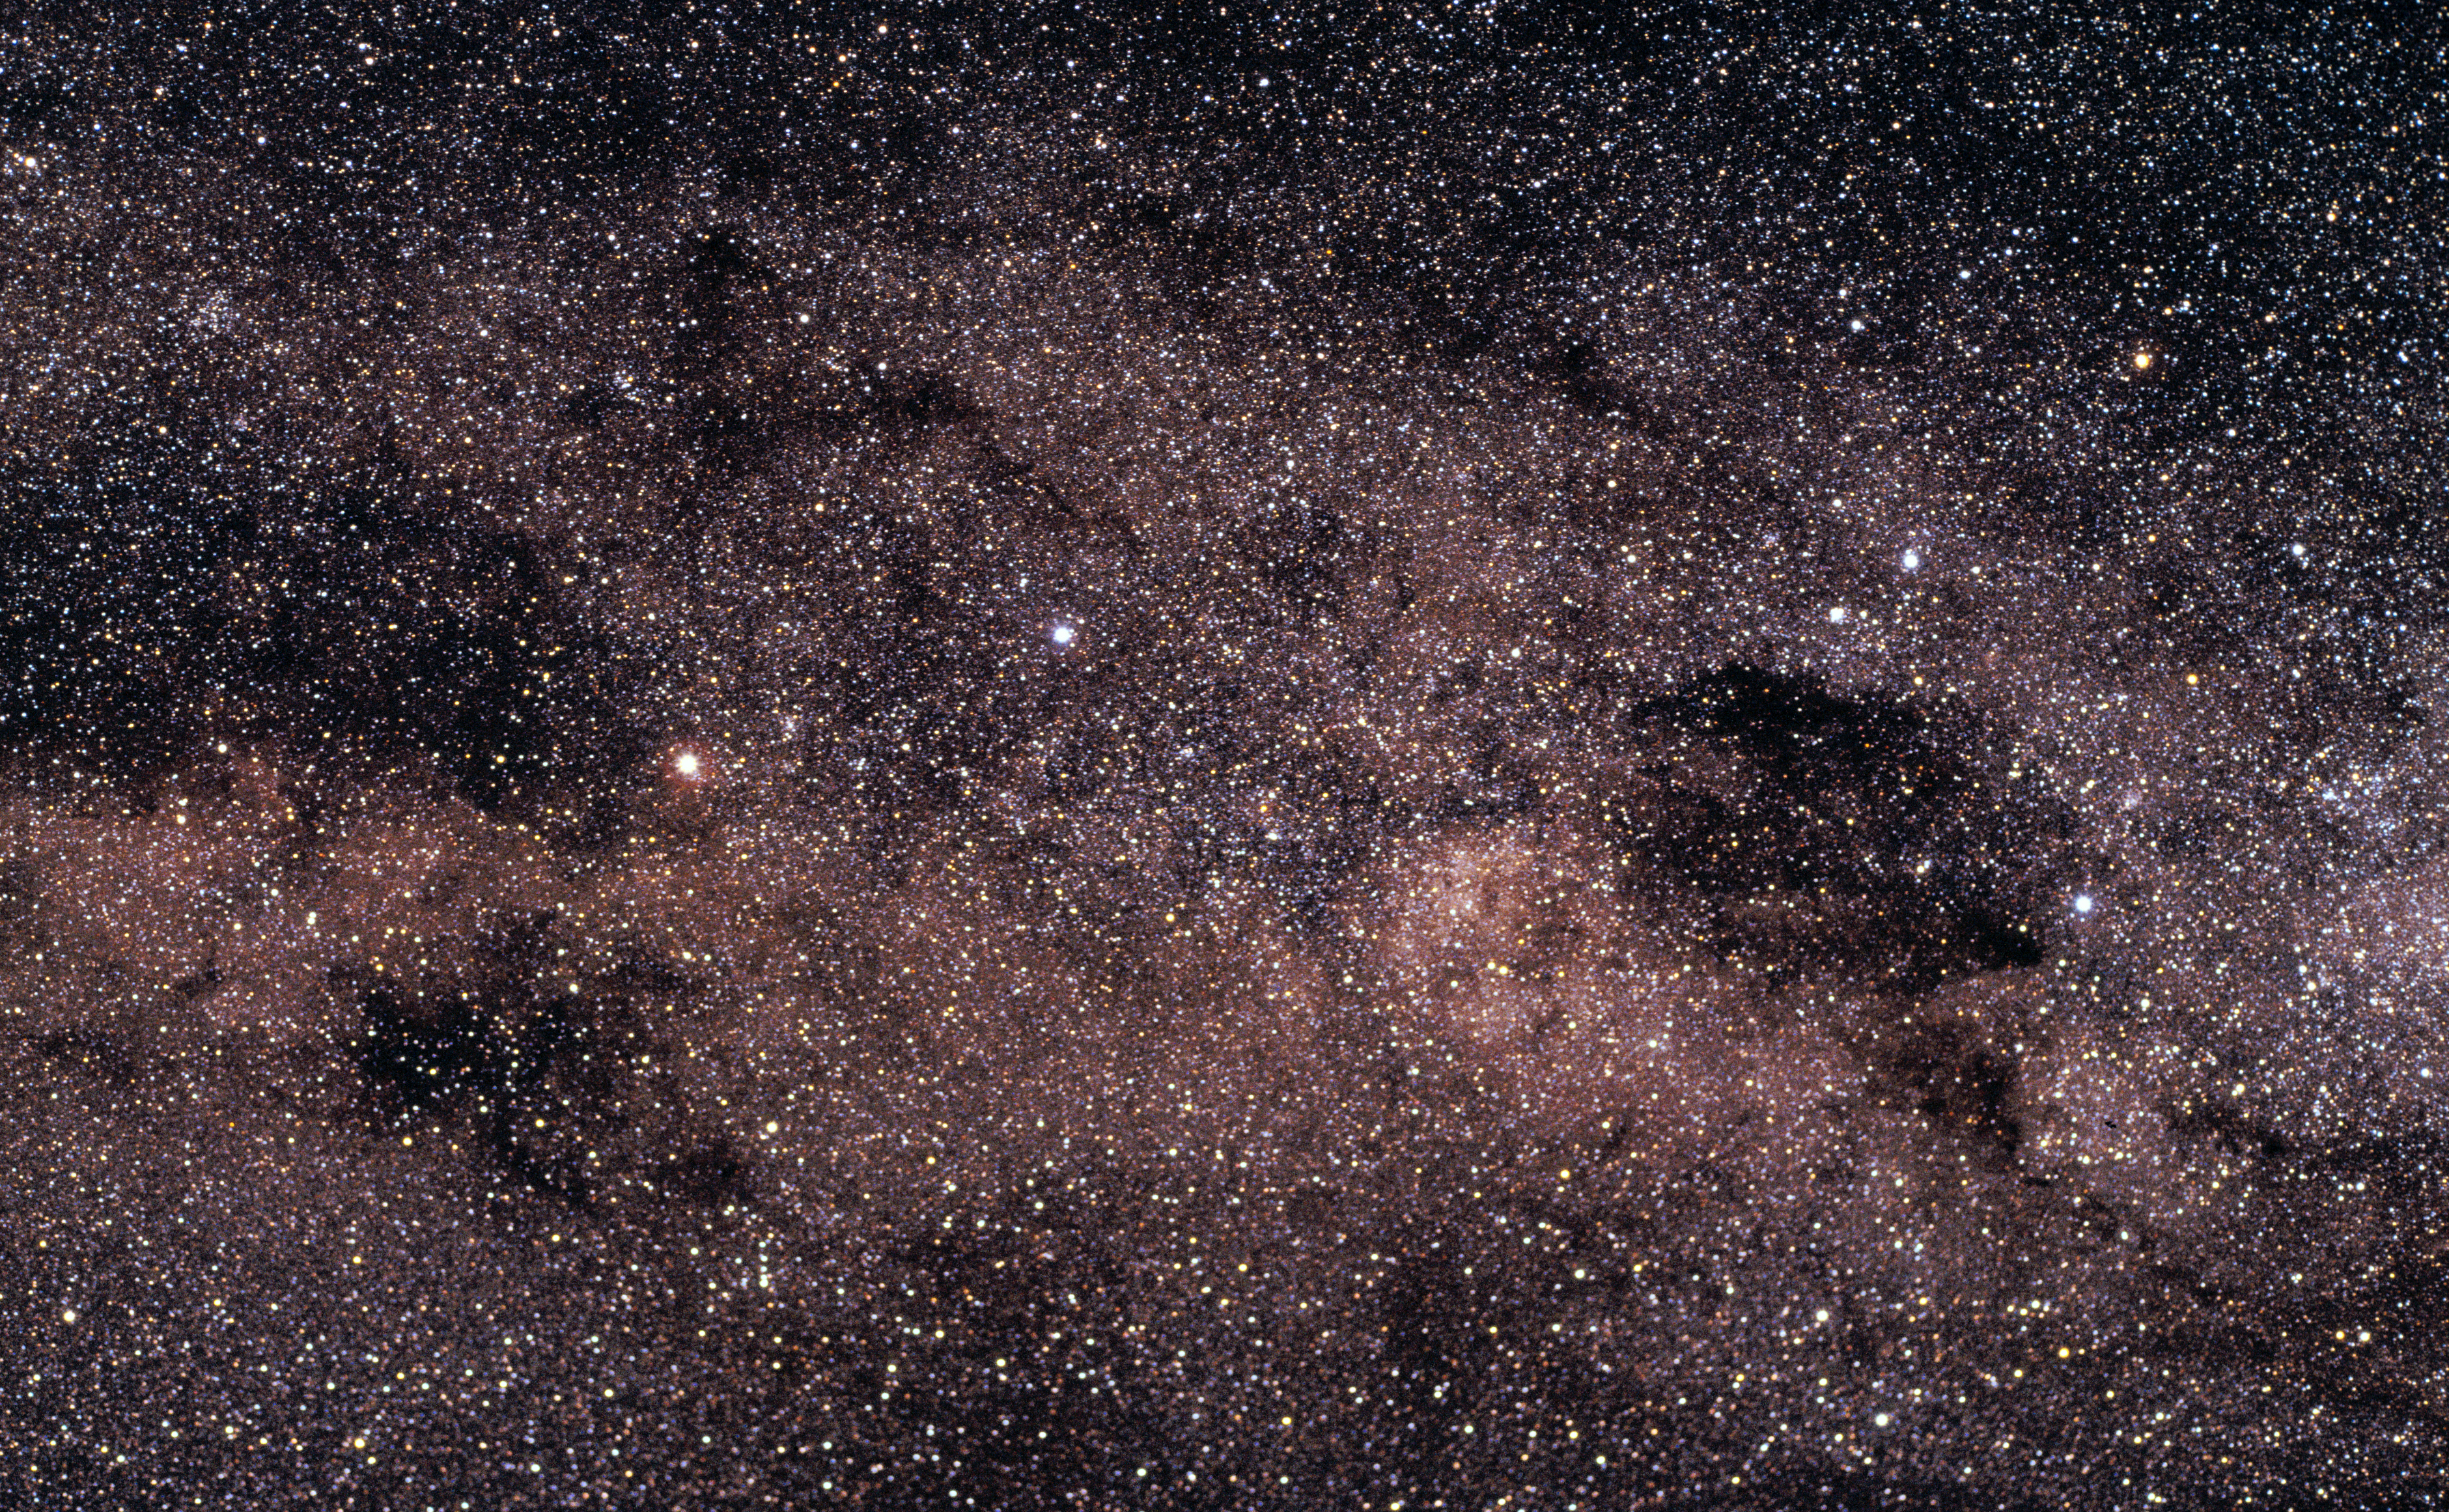

Alpha Centauri and the Southern Cross

In a wide-field image obtained with an Hasselblad 2000 FC camera by Claus Madsen (ESO), a region around the Southern Cross, seen in the right of the image (Kodak Ektachrome 200, 70 min exposure time). Alpha Centauri is the bright yellowish star seen at the middle left, one of the "Pointers" to the star at the top of the Southern Cross.

Credit: ESO, Claus Madsen